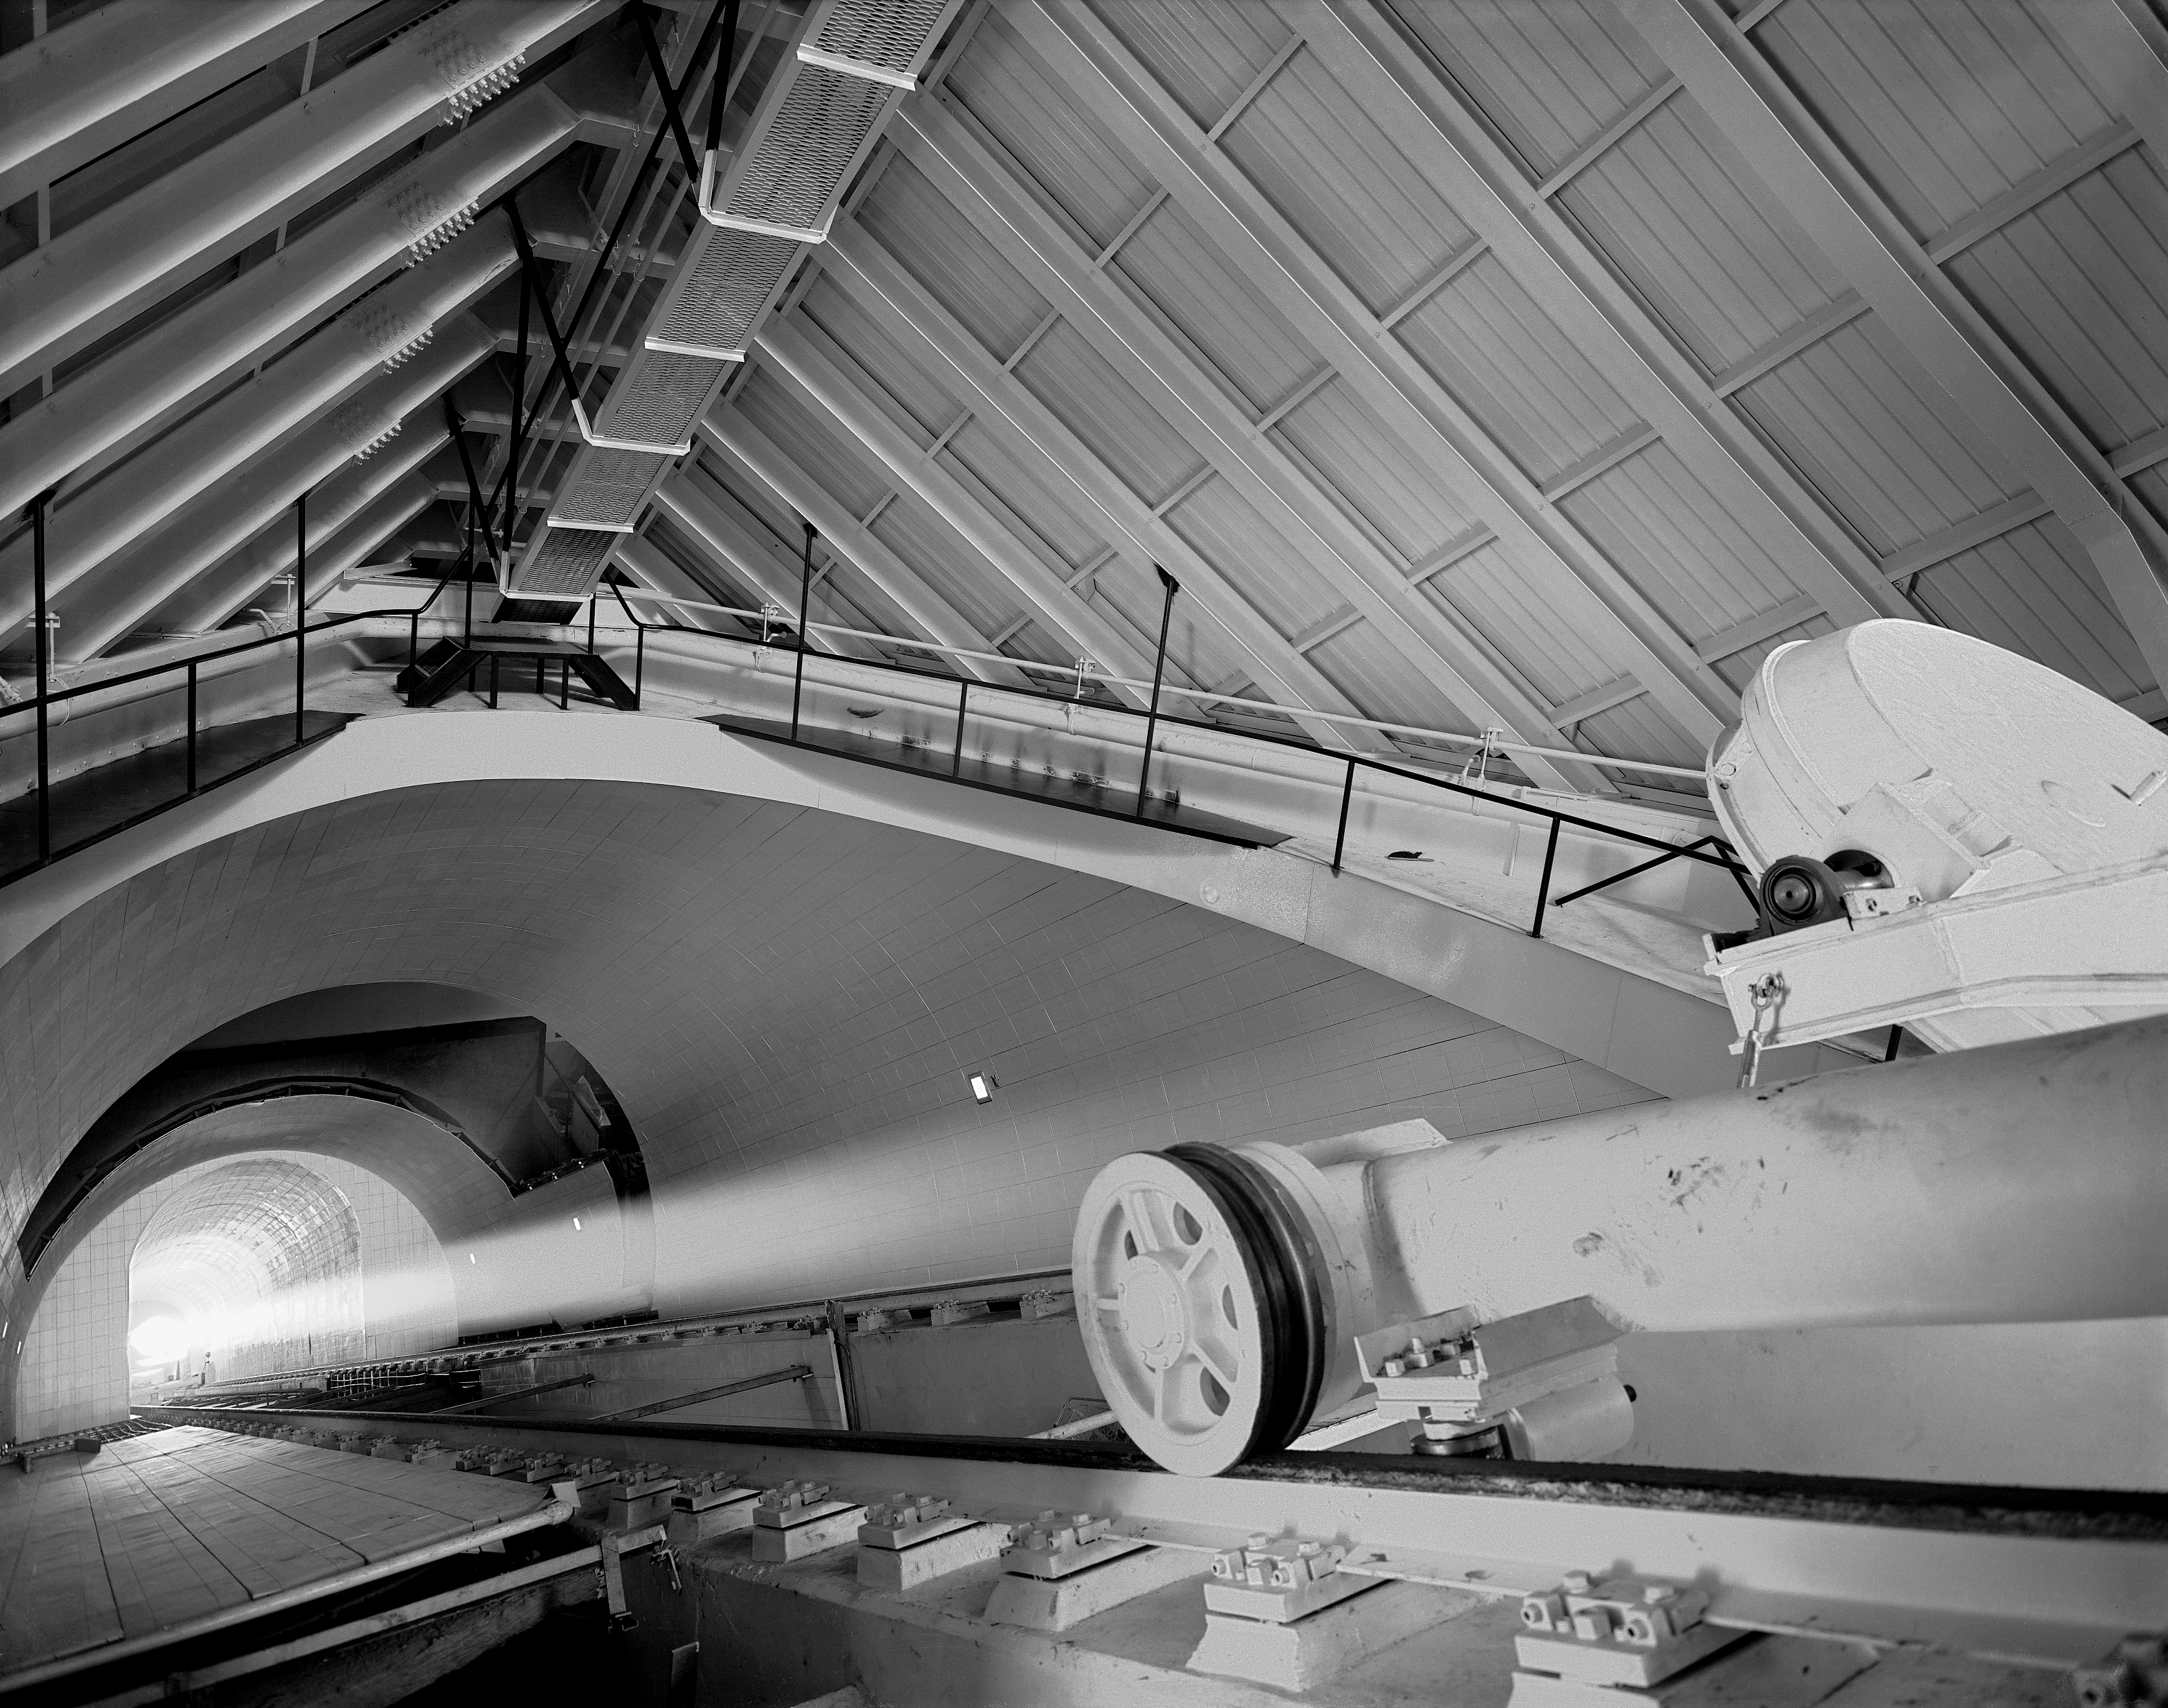

Sunlight in shaft of McMath-Pierce

The path of sunlight shining up the tunnel of the McMath-Pierce telescope from the main mirror. The light continues into the main observing room.

Credit: John Lutnes/NOIRLab/NSF/AURA/